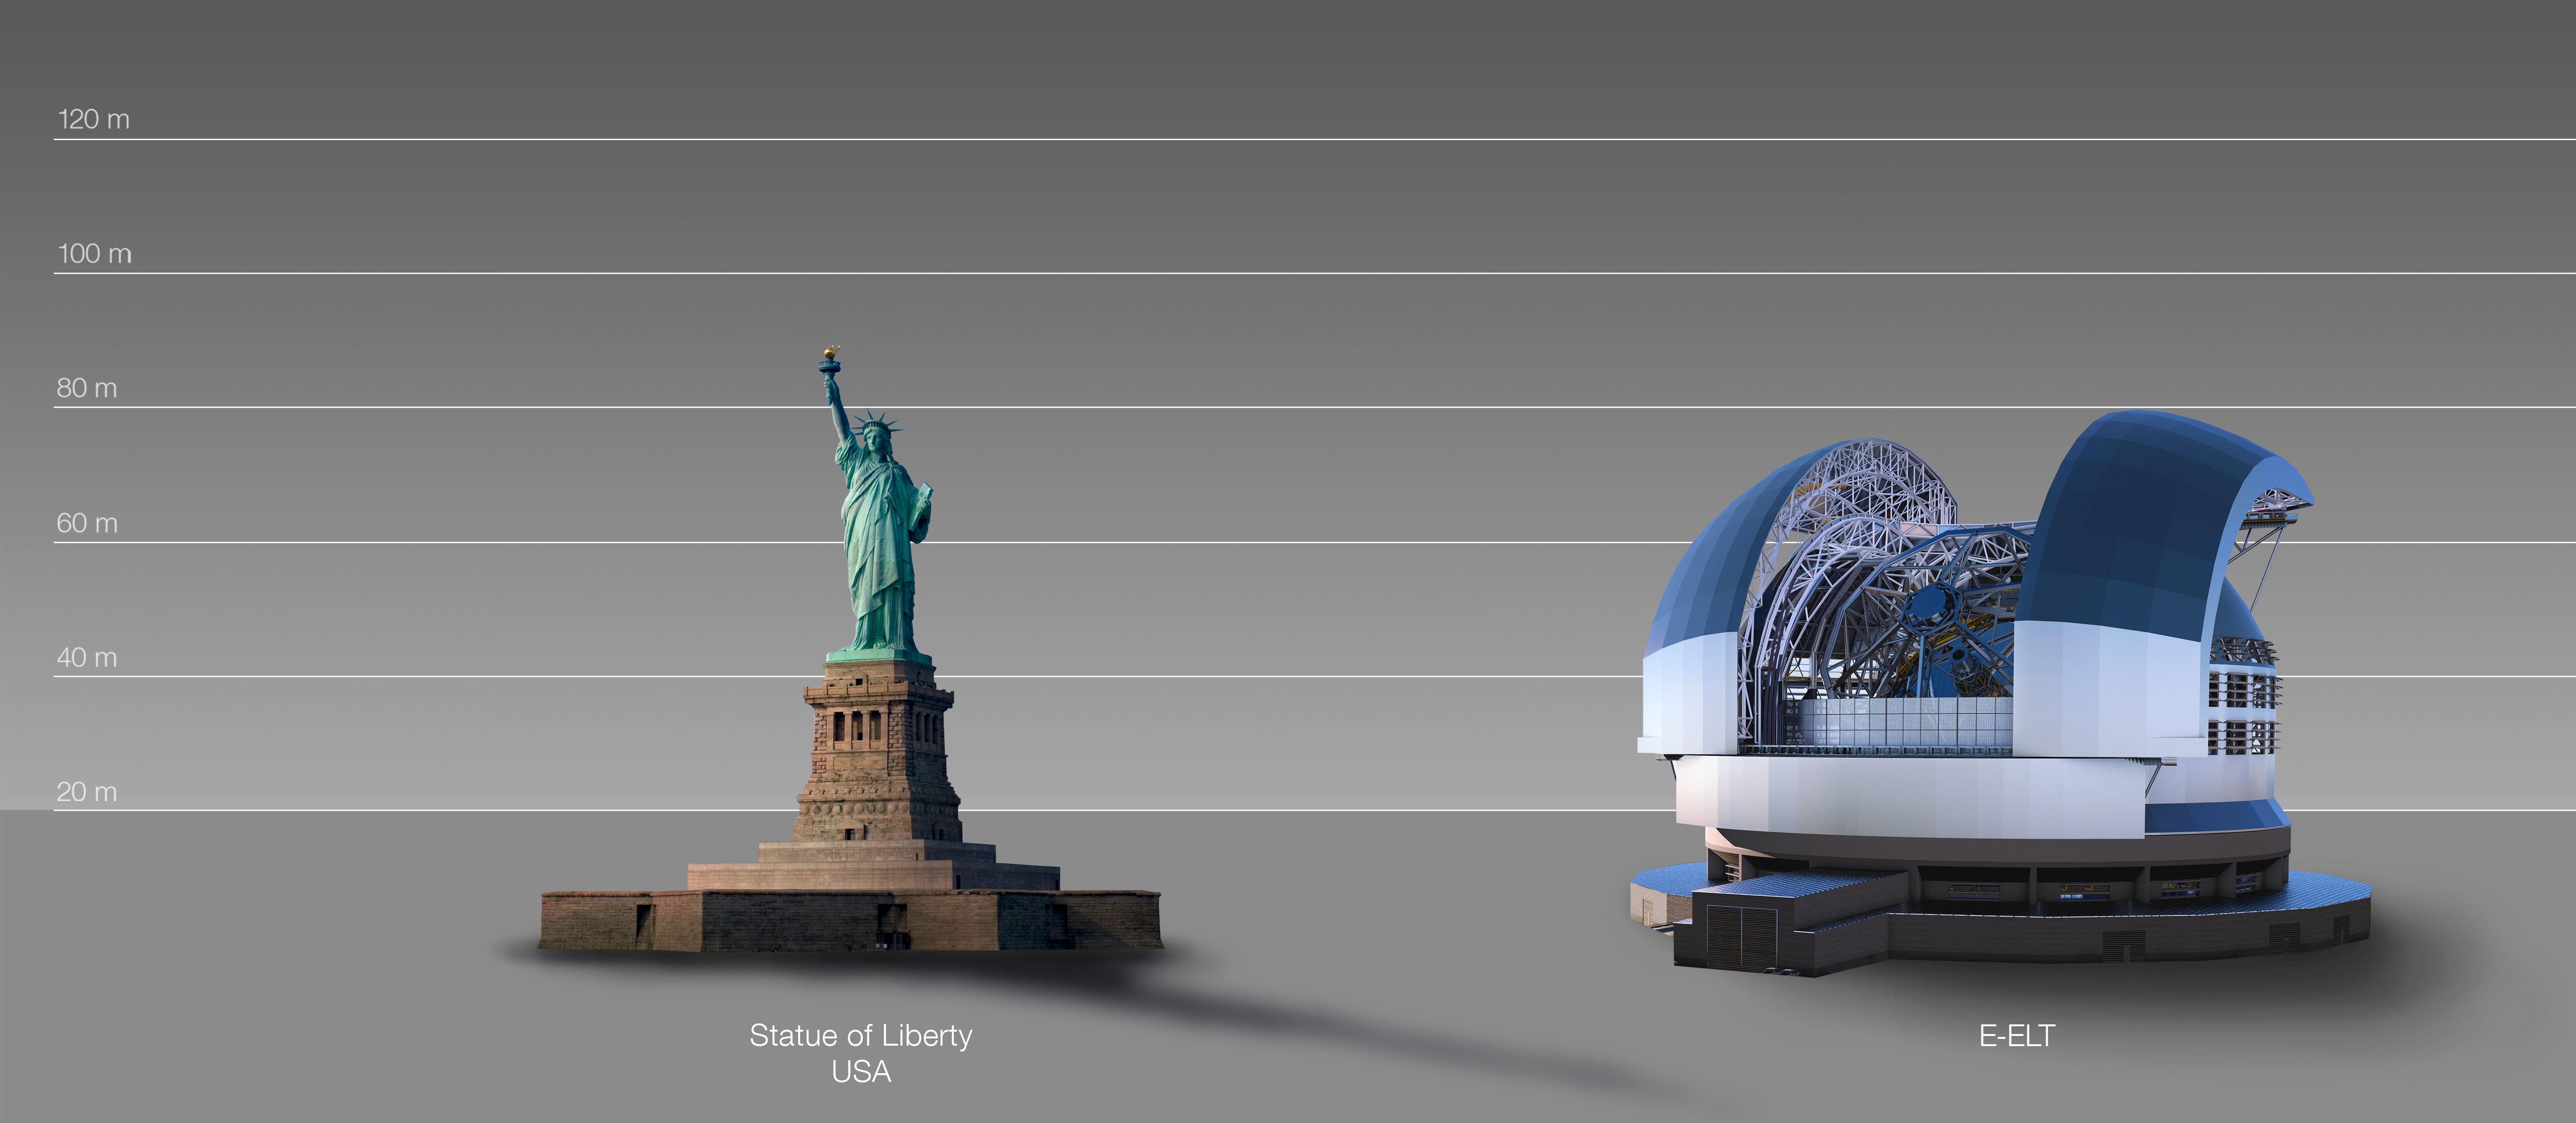

The ELT compared to the Statue of Liberty in New York, USA

This artist's impression compares the ELT to the Statue of Liberty in New York, USA.

The design for the ELT shown here was published in 2016. (eso1617)

Credit: ESO